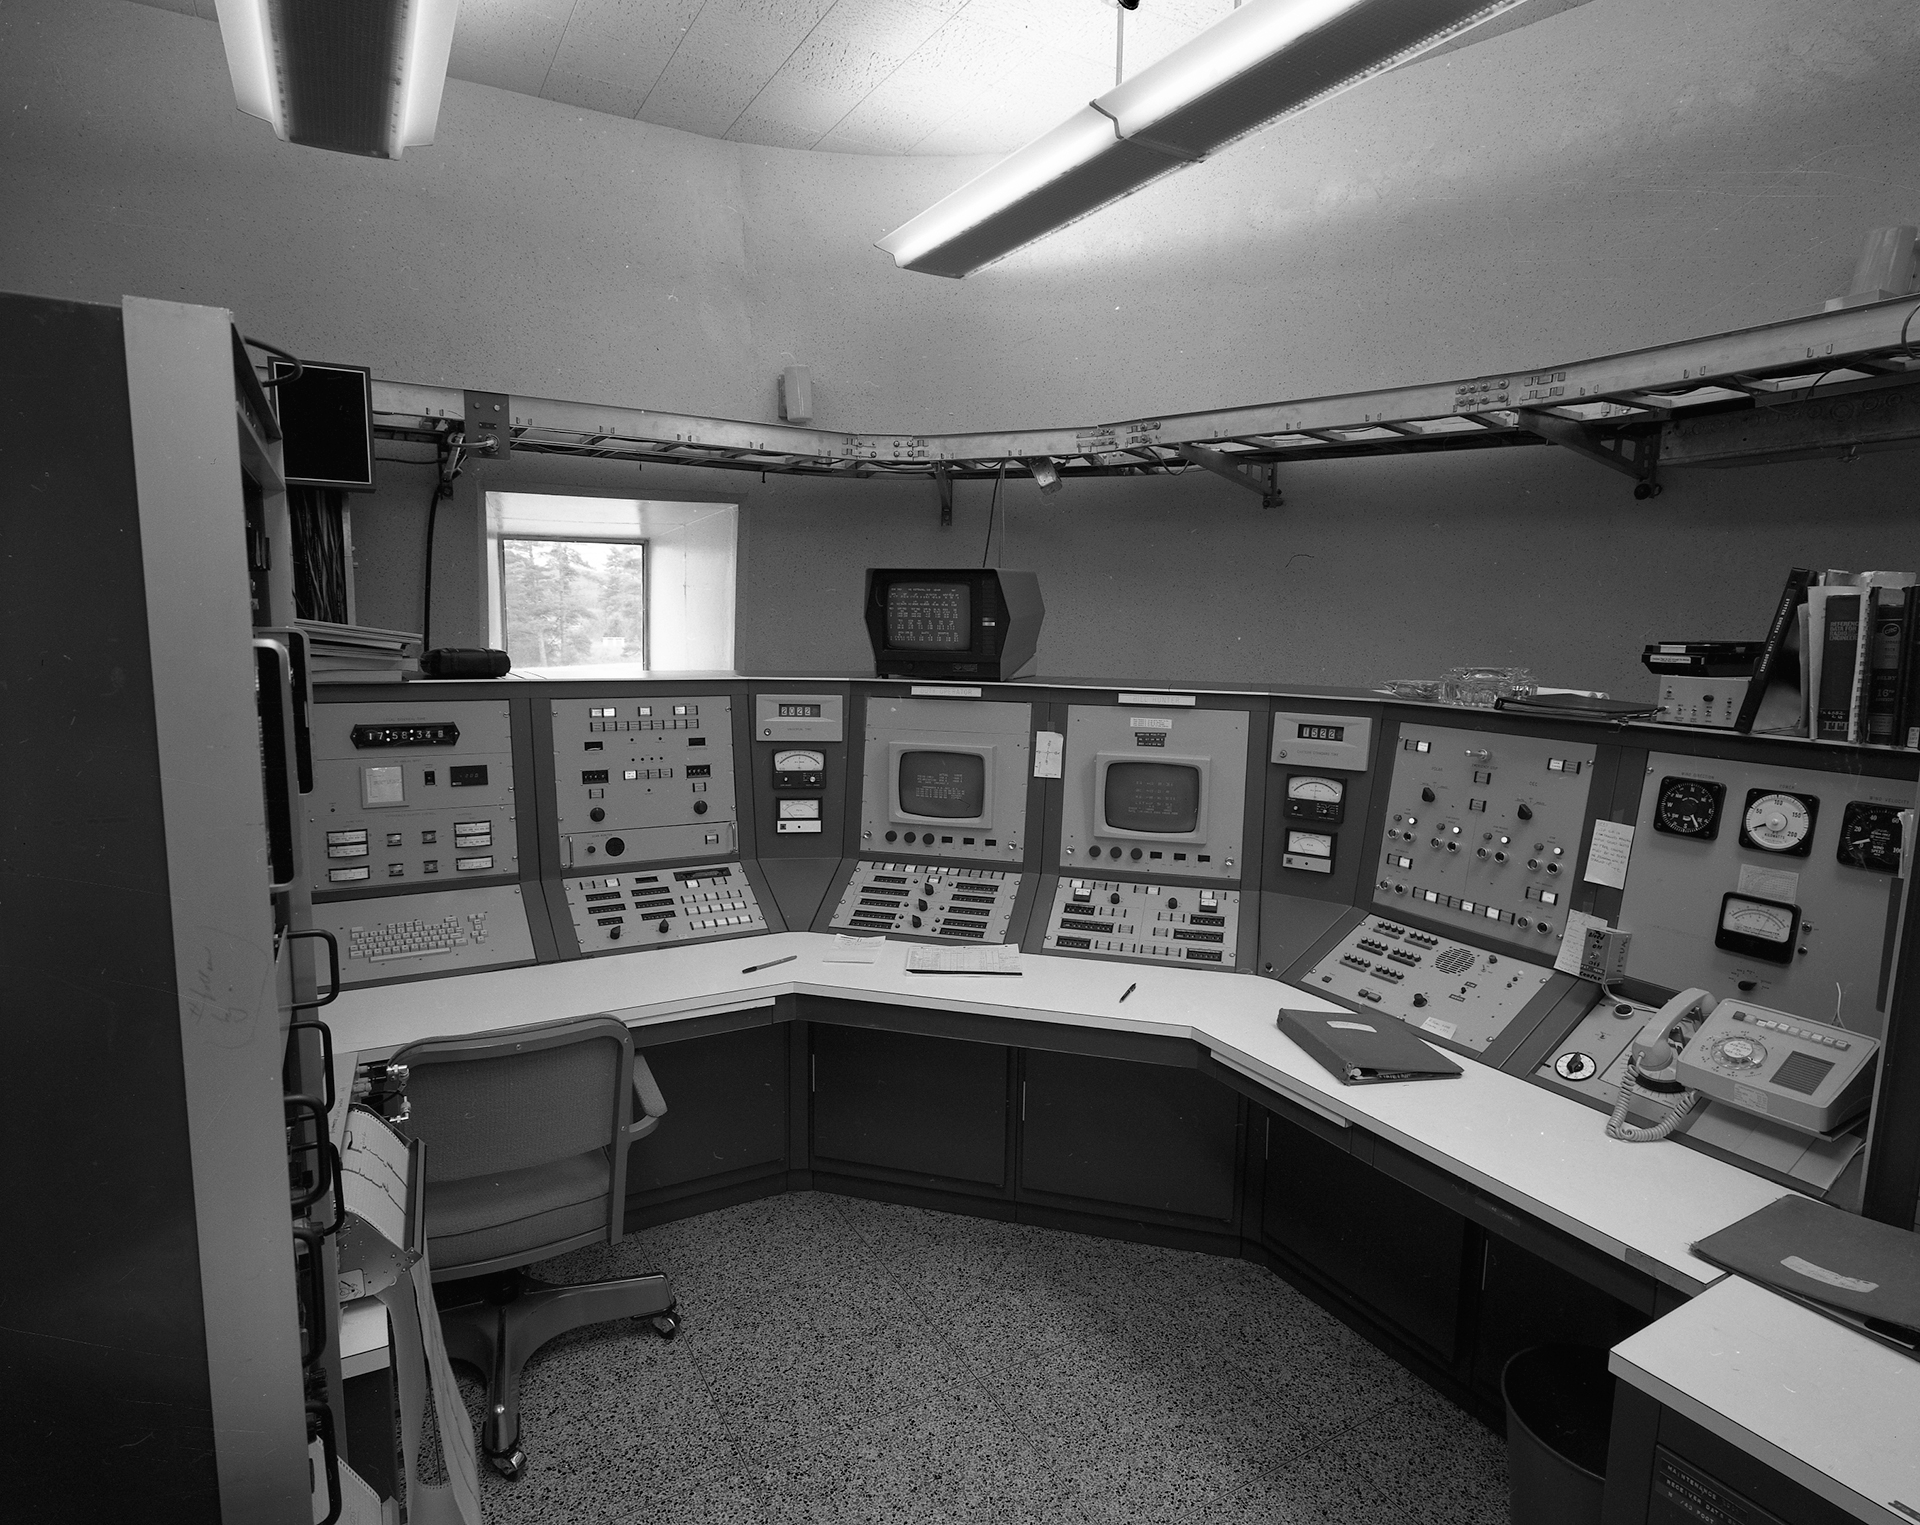

New Digs at the 140-foot

In 1972, the control room of the 140-foot (43-meter) telescope in Green Bank, West Virginia got an upgrade. Gone were the Flash Gordon-looking analog monitors and dials and in their place was this suite of Honeywell 316 computer modules. It had 32 Kb of memory, a card reader for program loading, CRT displays, and a position panel which controlled the telescope's position, errors, and slew rates. These days, the telescope can be run remotely from the Jansky Lab up the lane or from a laptop stashed in a cabinet in this room.

Credit: NRAO/AUI/NSF